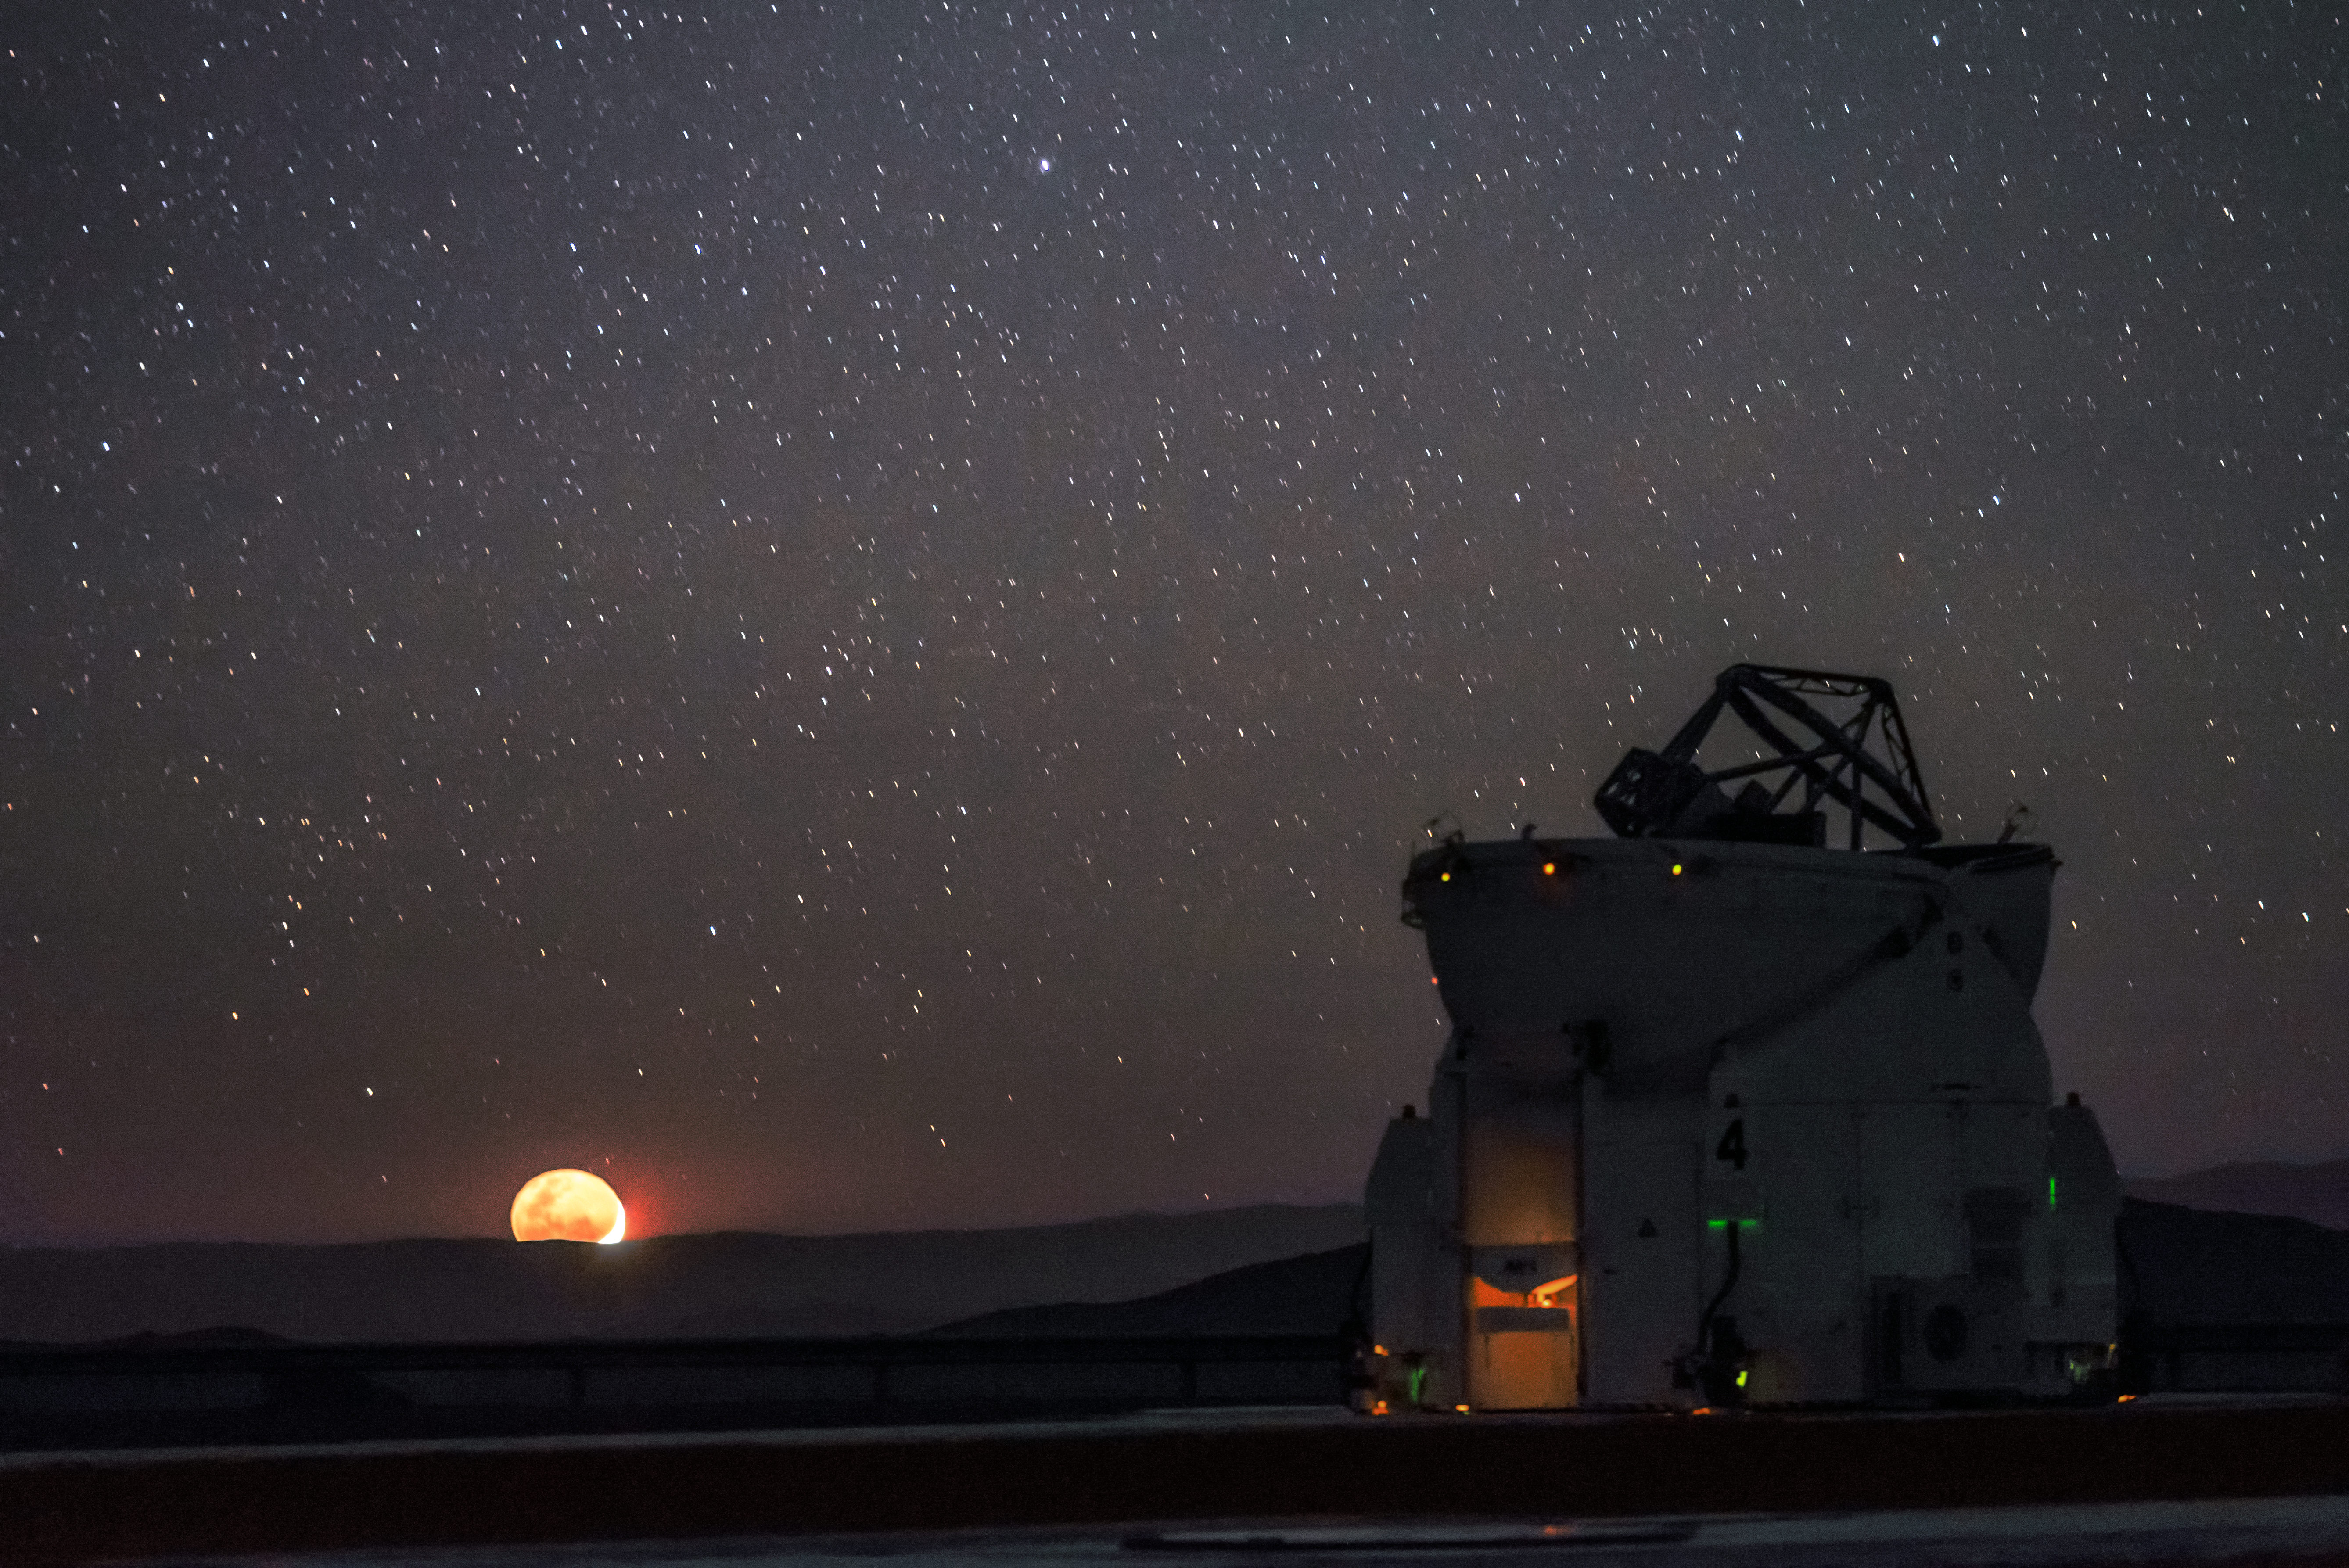

A timid but brilliant Moon

A bright apricot moon hangs low on the horizon beyond one of the VLT's Auxiliary Telescopes.

Credit: ESO/G. Brammer